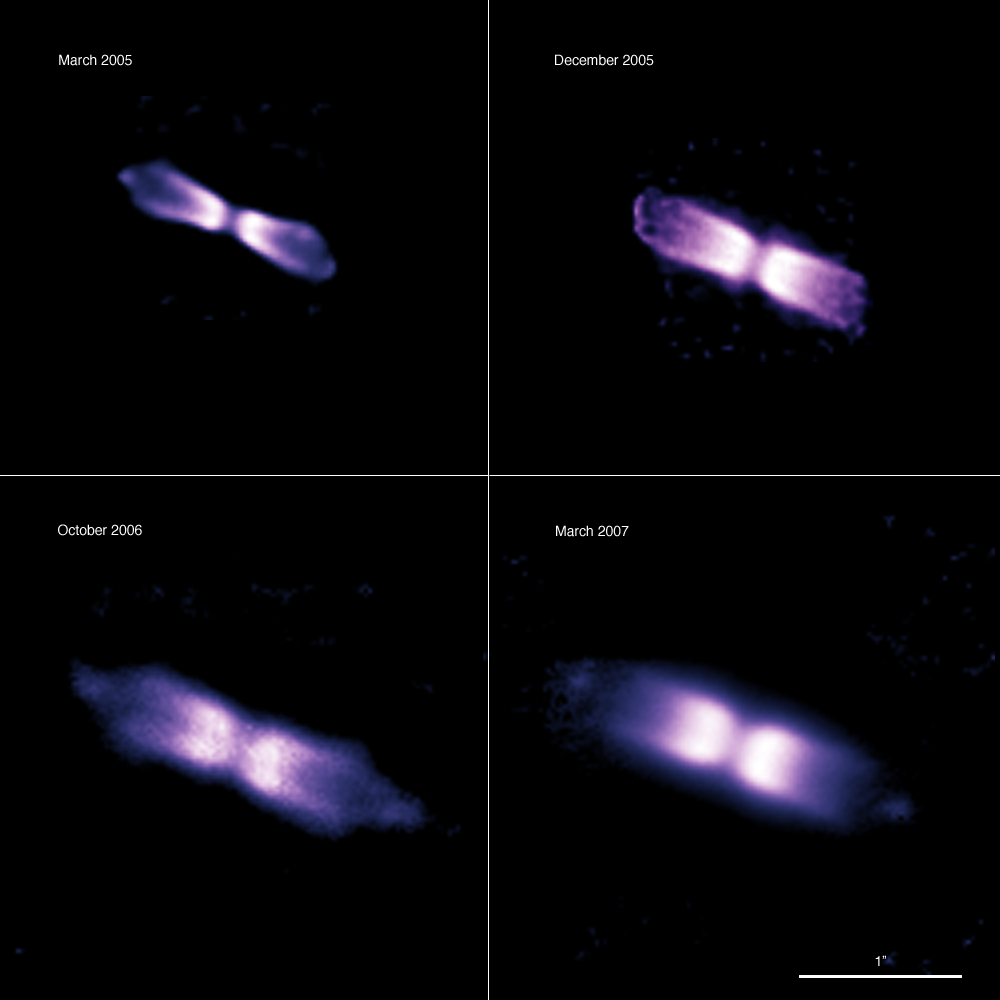

The expanding shell around V445 Puppis

Using the NACO adaptive optics instrument on ESO’s Very Large Telescope and its ability to obtain images as sharp as if taken from space, astronomers have made the first time-lapse movie of a bipolar shell ejected by a “vampire star”, which underwent an outburst after gulping down part of its companion’s matter. This enabled them to determine the distance and intrinsic brightness of the object. It appears that this system is a prime candidate to be one of the long-sought progenitors of the exploding stars known as Type Ia supernovae, critical for the study of dark energy. The images of V445 Puppis cover a time span of two years. The images unambiguously show a bipolar shell, initially with a very narrow waist, with lobes on each side. Two knots are also seen at either extreme end of the shell, which appear to move at about 30 million kilometres per hour. The shell — unlike any previously observed for a nova — is itself moving at about 24 million kilometres per hour. A thick disc of dust, which must have been produced during the last outburst, obscures the central couple of stars.

Credit: ESO/P.A. Woudt